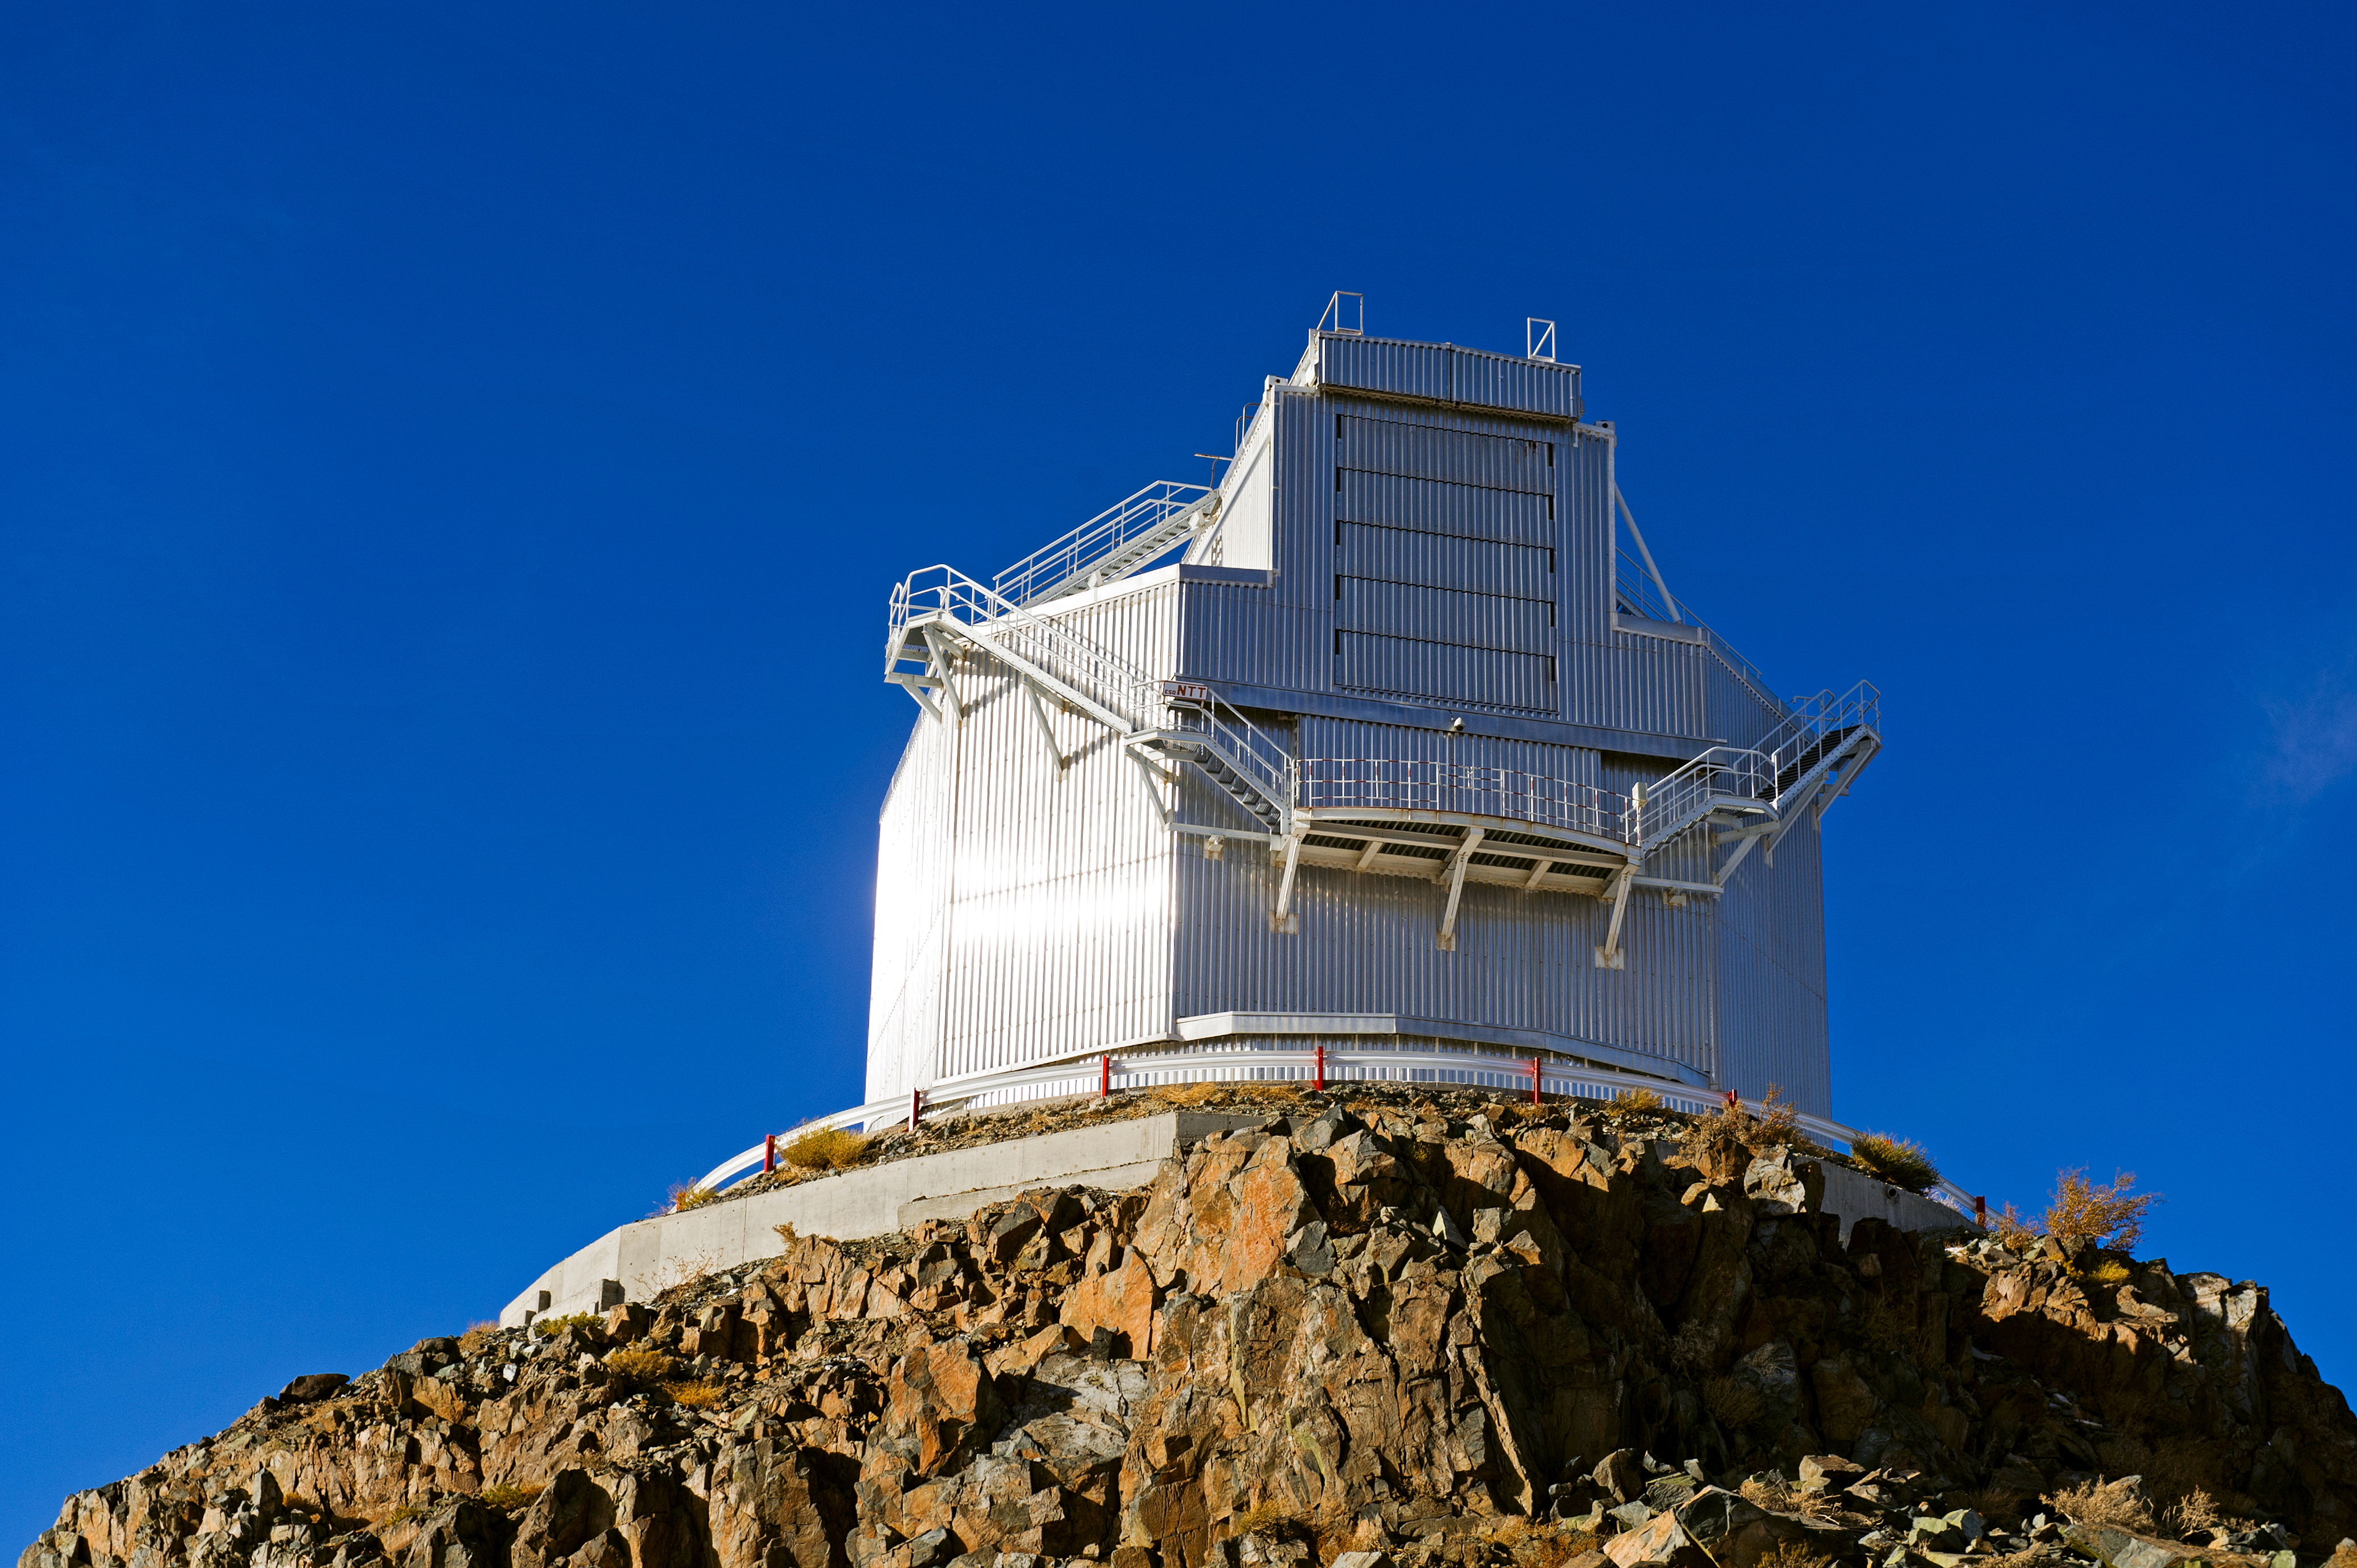

La Silla

La Silla, in the southern part of the Atacama desert, 600 km north of Santiago de Chile and at an altitude of 2400 metres is the home of ESO's original observing site.

Credit: ESO/José Francisco Salgado (josefrancisco.org)